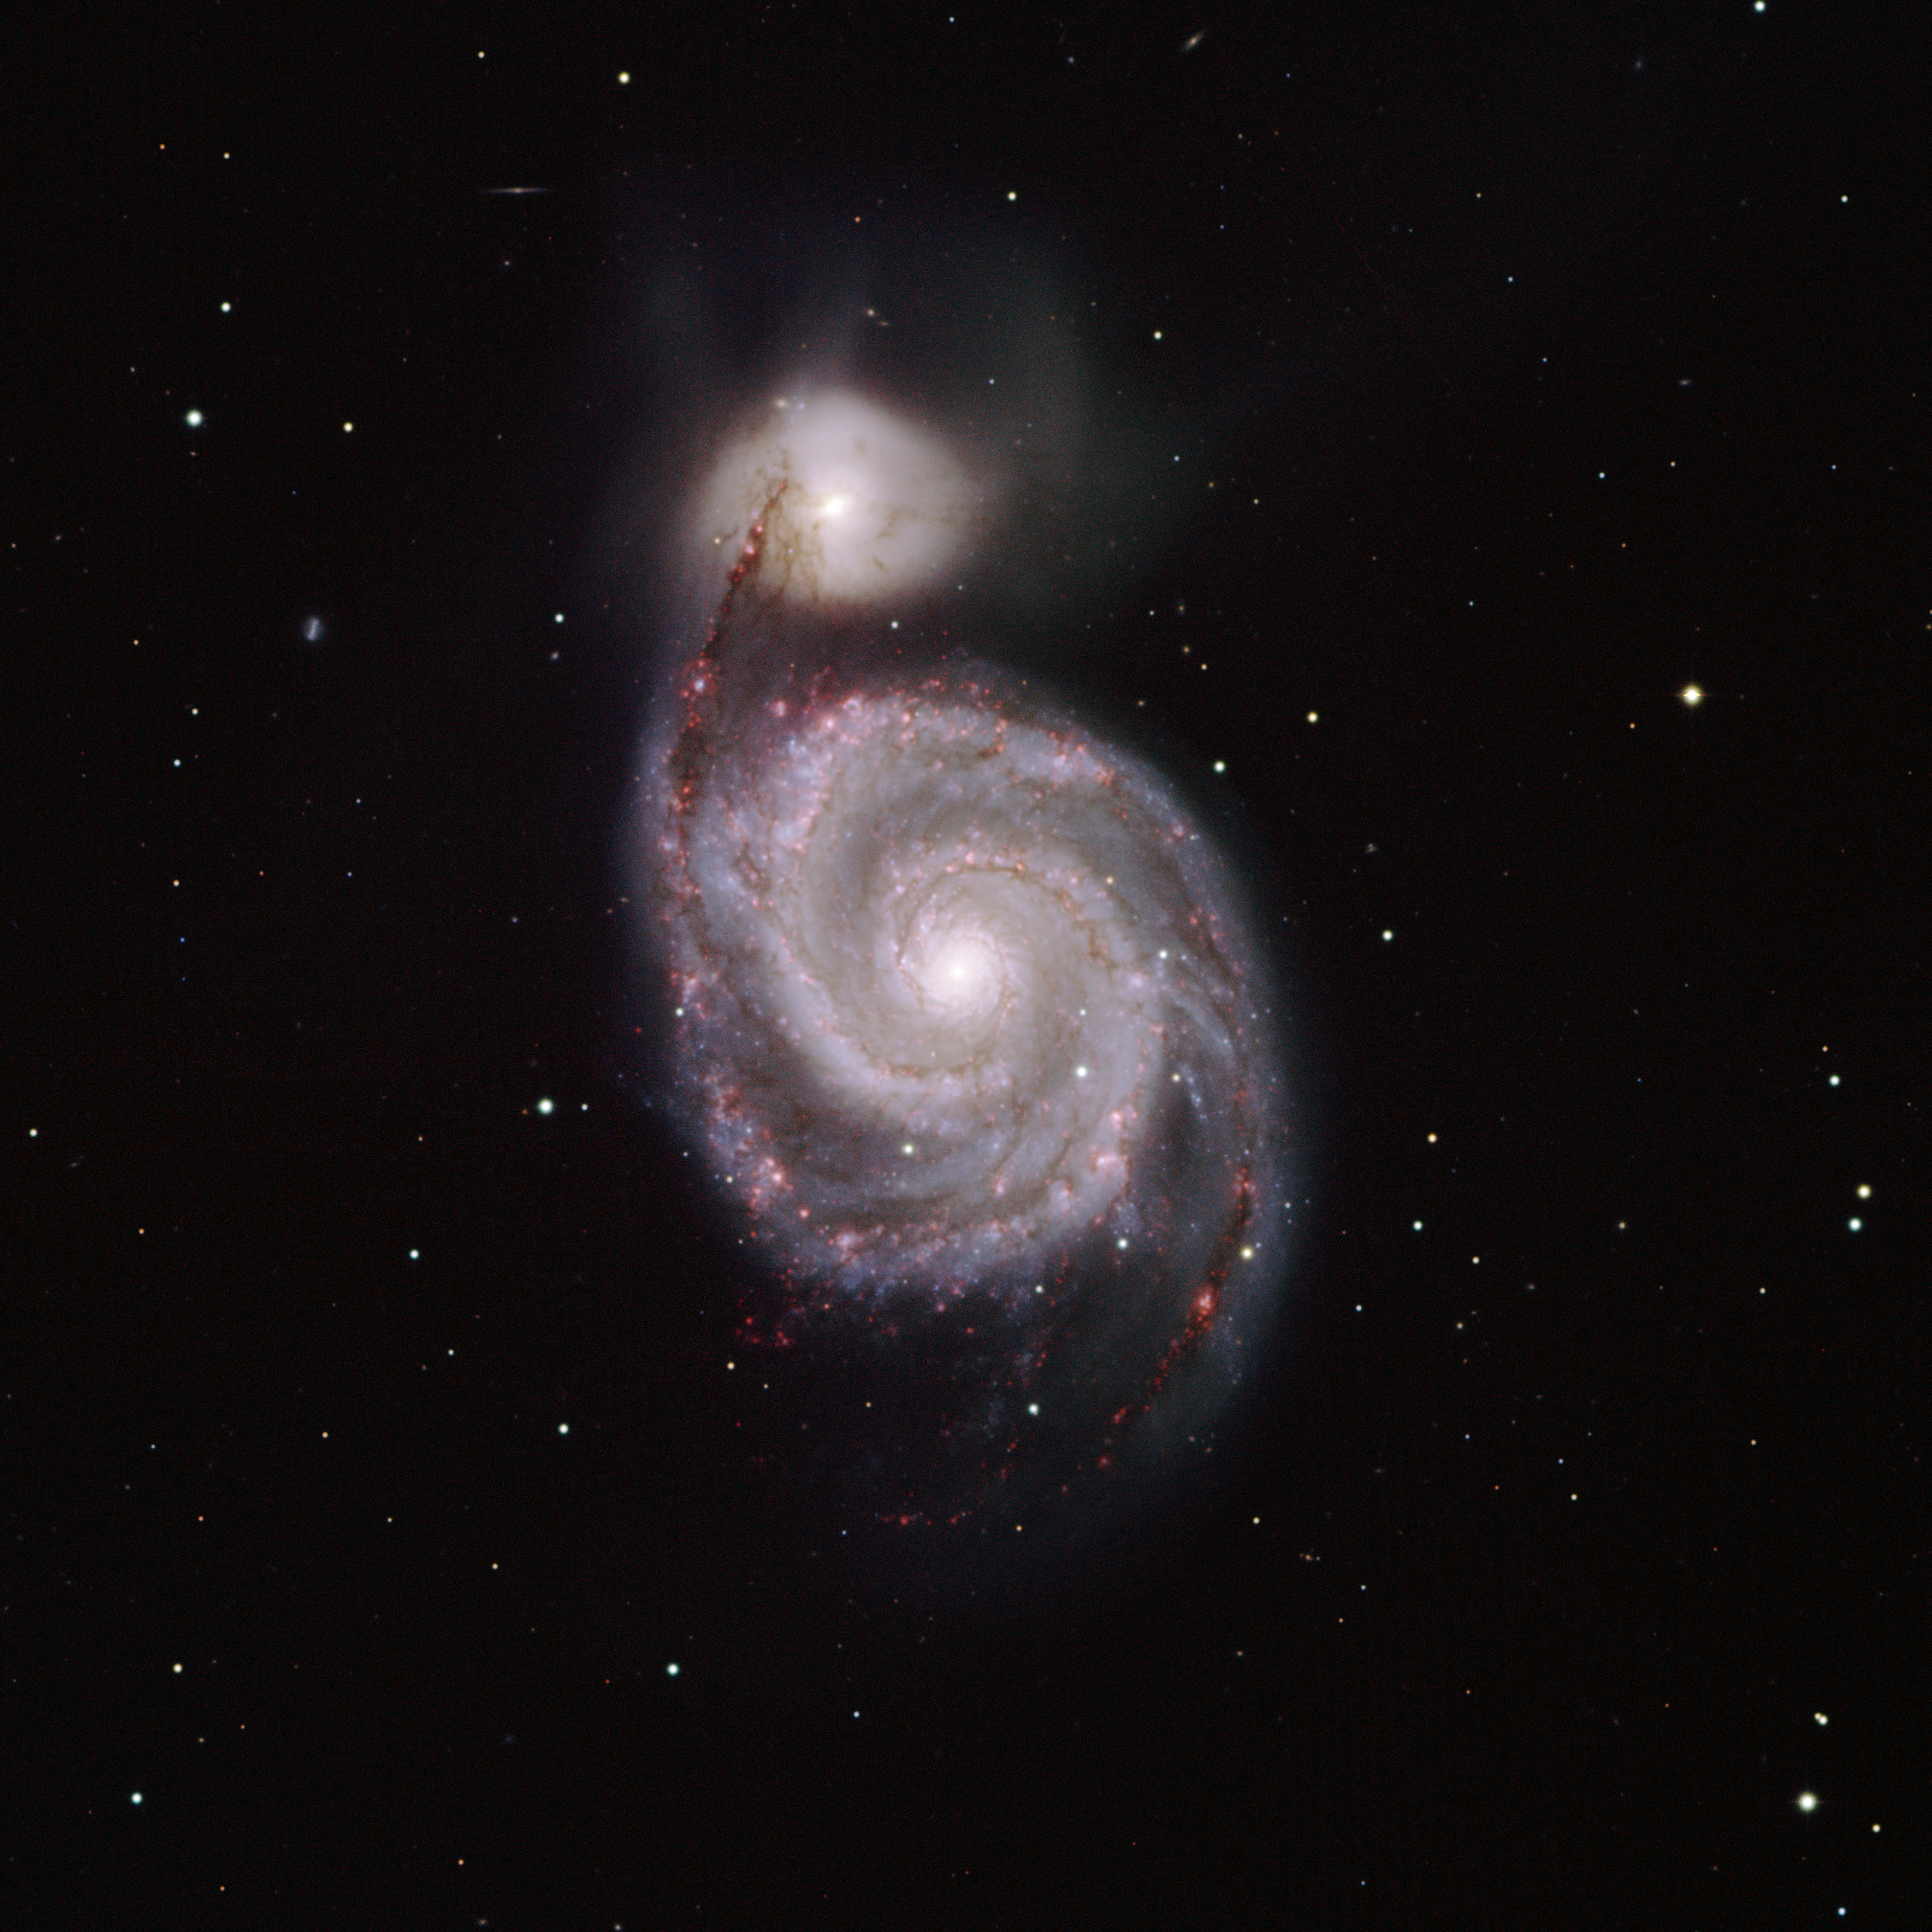

M51, the Whirlpool Nebula, NGC 5194/5195

This image of M51 was taken with the NOAO Mosaic CCD camera on the National Science Foundation's 0.9-meter telescope located at Kitt Peak National Observatory near Tucson, AZ. Located in the constellation of Canes Venatici, the "hunting dogs", M51 consists of the large spiral galaxy NGC5194 and its smaller companion NGC5195. Hot, massive stars which recently formed in NGC5194 give the galaxy its bluish color. The reddish areas are nebulae in the galaxy in which stars are rapidly forming. M51 is approximately 31 million light-years away and over 65,000 light-years in diameter. The color image was generated by combining images taken through five filters (B, V, R, I and Hydrogen-alpha). The image shown above is only one tenth of the entire field of view of Mosaic on the 0.9-meter telescope.

Credit: T.A.Rector and Monica Ramirez/NOIRLab/NSF/AURA/